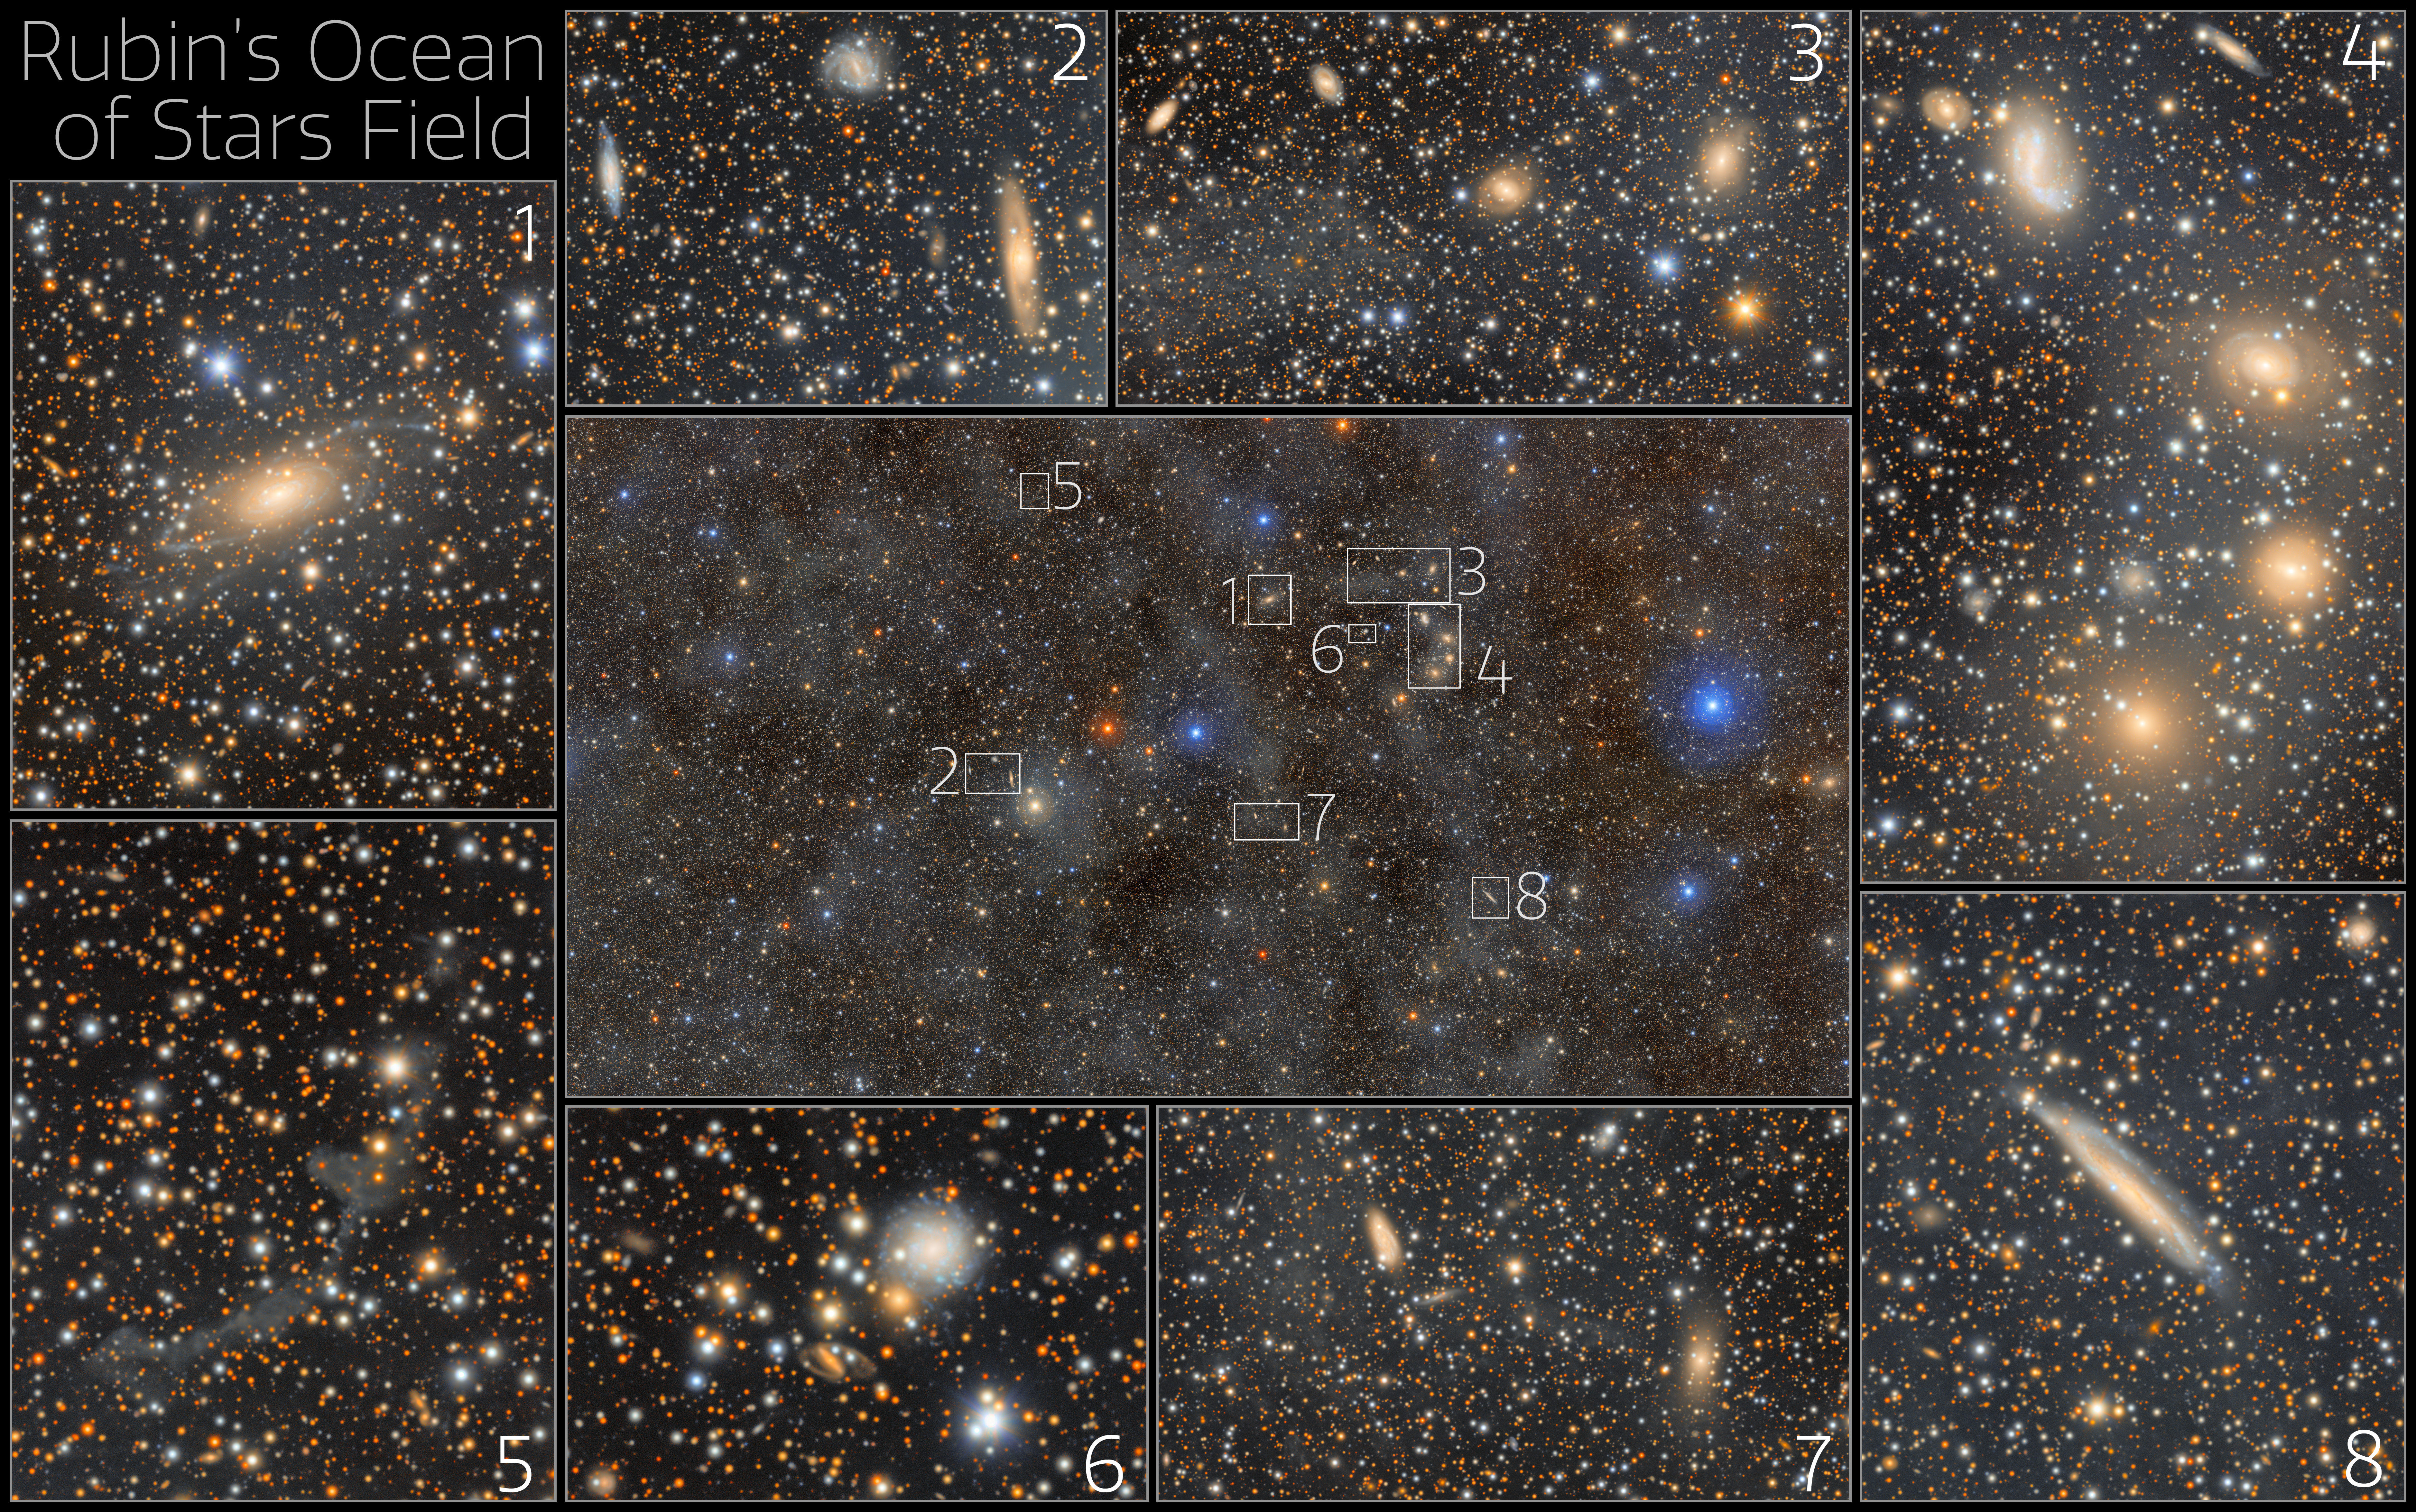

Ocean of Stars excerpts

This 1.7-gigapixel image of a field of stars in the constellation Lupus showcases the unprecedented view of the Universe that NSF–DOE Vera C. Rubin Observatory gives us. Equipped with the LSST Camera — the largest digital camera in the world — Rubin combines a wide view of the sky with the ability to detect extremely faint objects. With this capability, Rubin can reveal details of the cosmos across an enormous range of scales, from distant galaxies, to individual stars, to the wispy clouds of dust spread throughout our galaxy.

The faint, glowing clouds spread across this image are galactic cirrus: clouds of interstellar gas and dust that can be seen in the foreground of the Milky Way. Rubin’s ability to capture scenes like this in unmatched detail will open new windows into the structure of our galaxy and the Universe beyond it.

Credit: NSF–DOE Vera C. Rubin Observatory/NOIRLab/SLAC/AURA